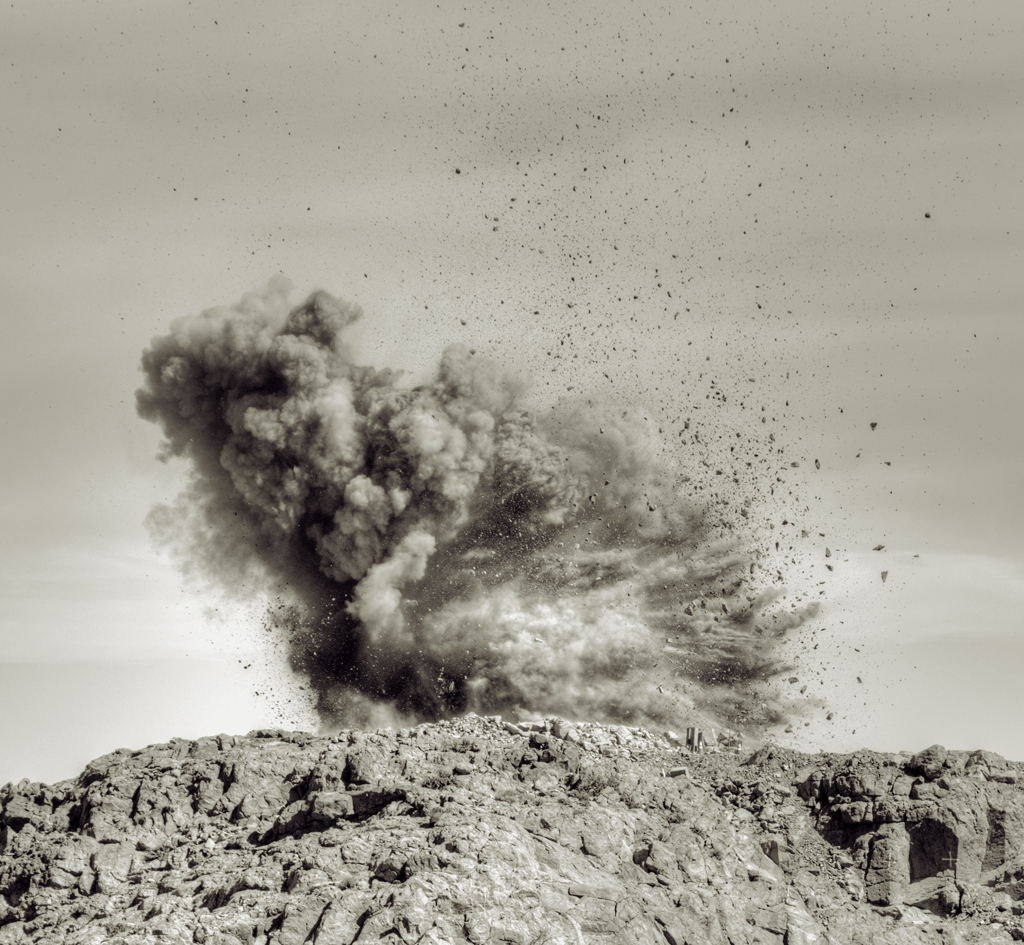

Blast #20 April 2011

Site leveling activities took place on the El Peñón summit of Cerro Pachón in preparation for the LSST. This image shows blast #20 in April, 2011.

Credit: Vera C. Rubin Observatory/ NOIRLab